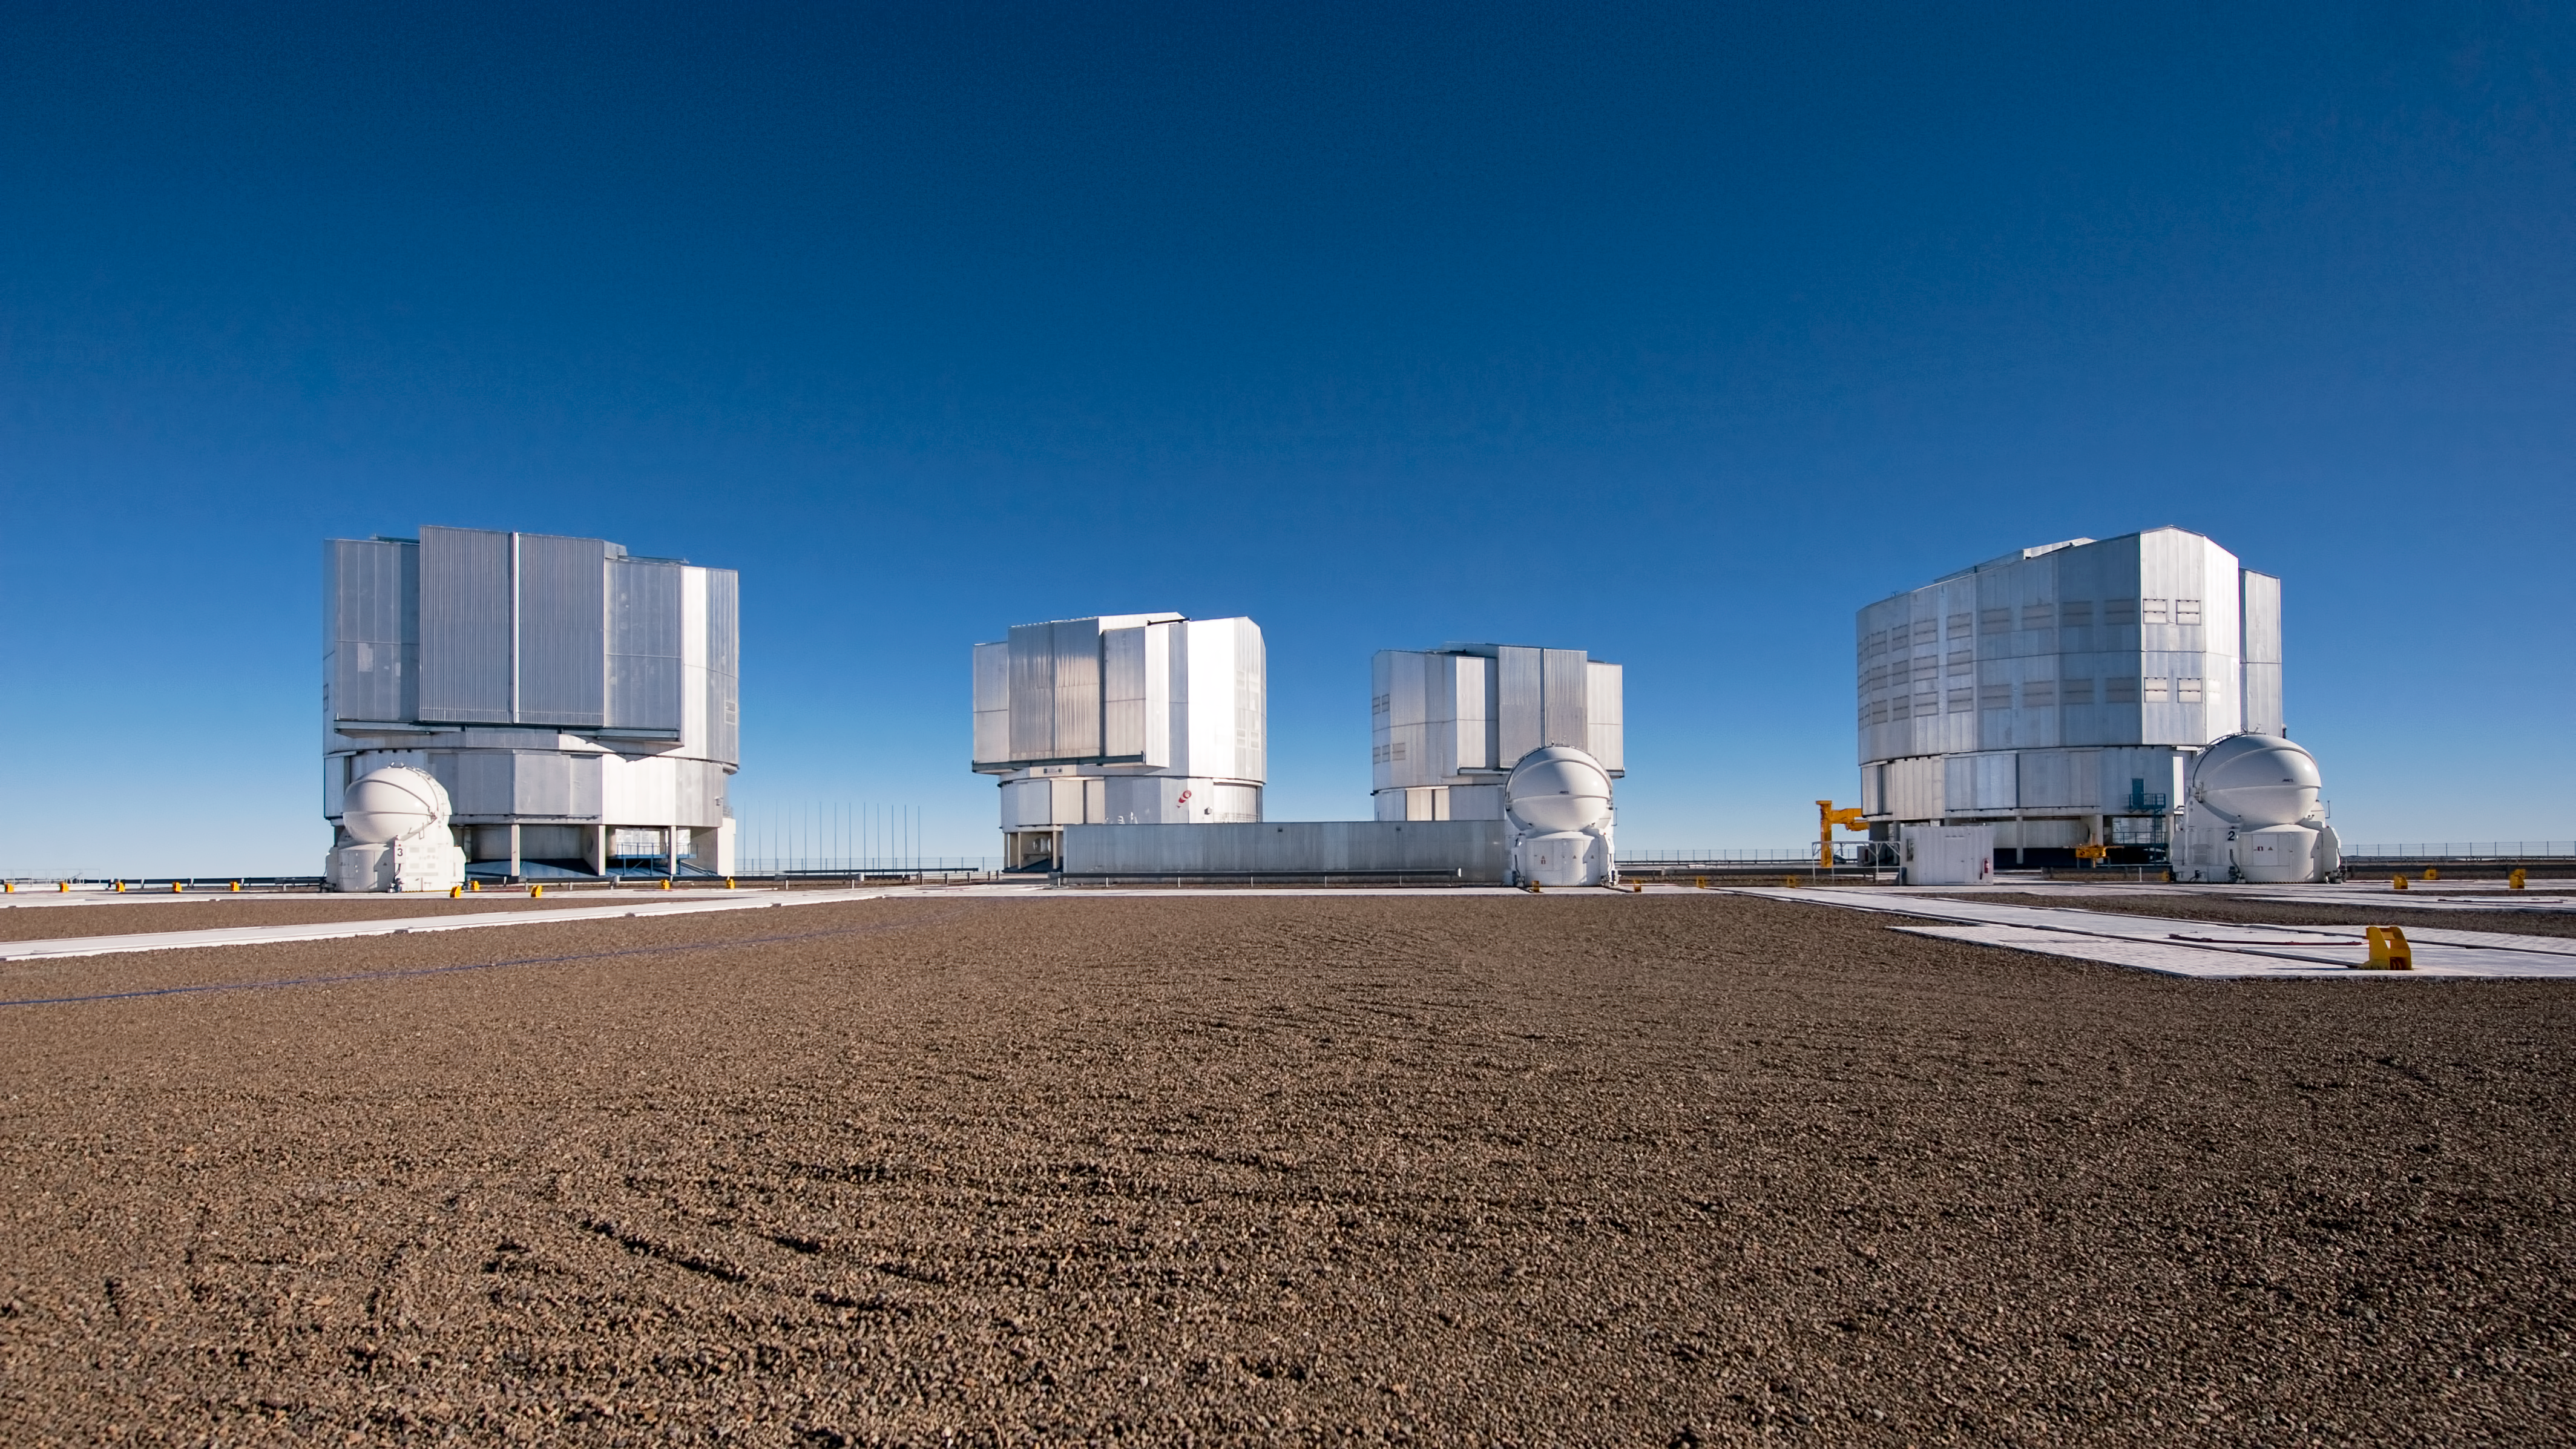

The VLT platform

The ESO Very Large Telescope (VLT) atop Cerro Paranal, a 2600-metre high mountain, located some 120 km south from Antofagasta, in the Atacama Desert of Chile. In this picture taken from the VLT platform looking north-northwest, the four 8.2-metre Unit Telescopes (UTs) are visible. The UTs were also given names from the Mapuche language: from left to right, Antu (the Sun), Kueyen (the Moon), Melipal (the Southern Cross) and Yepun (Venus). In front of the UTs, three of the four 1.8-metre Auxiliary Telescopes (ATs) are also visible. The ATs are entirely dedicated to interferometry, a technique which allows astronomers to combine their light to see details up to 25 times finer than with the individual telescopes. The configuration of the ATs can be changed across the platform by moving them between 30 different observing positions.

Credit: ESO/José Francisco Salgado (josefrancisco.org)